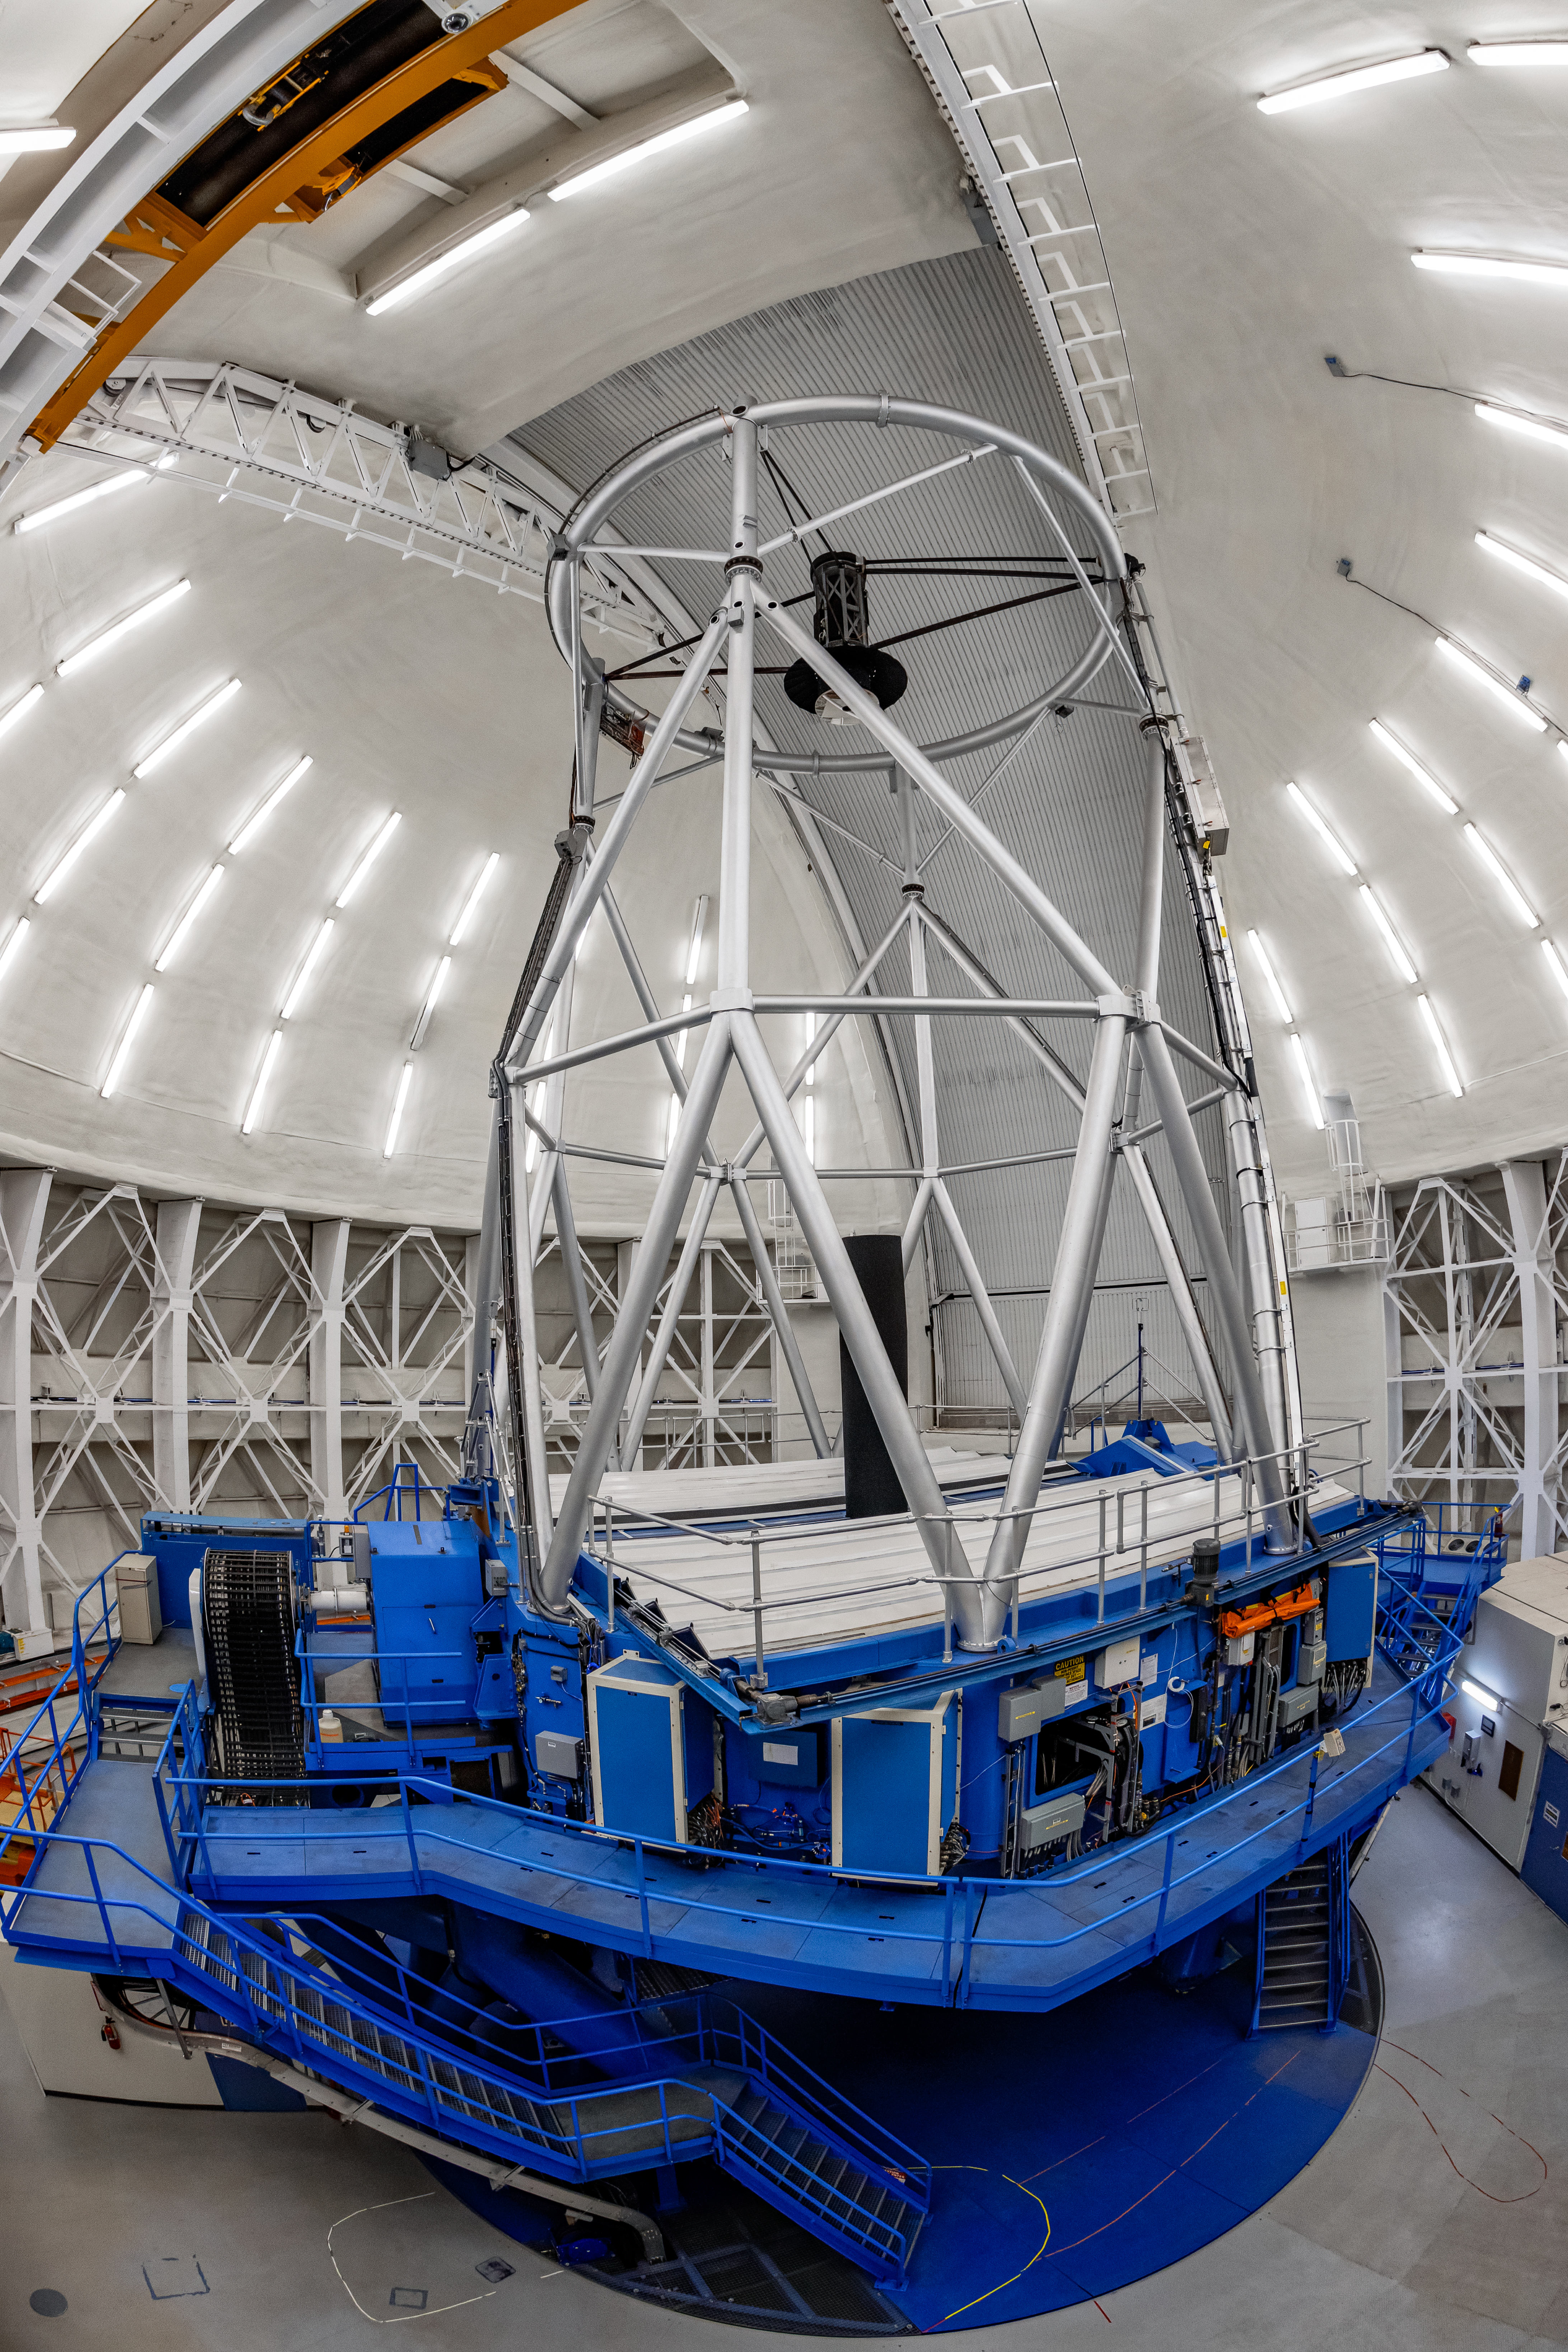

Gemini North Dome

The 8-meter Frederick C. Gillett Gemini North telescope is located near the summit of Hawai‘i’s Maunakea. Gemini North and its twin telescope in Chile are the only large telescopes in the world with silver-coated primary mirrors. These special coatings make the telescopes excel in a wide variety of optical and infrared capabilities, allowing astronomers in the Gemini Partnership to explore the Universe in unprecedented depth and detail.

Credit: International Gemini Observatory/NOIRLab/NSF/AURA/T. Mastopoulos